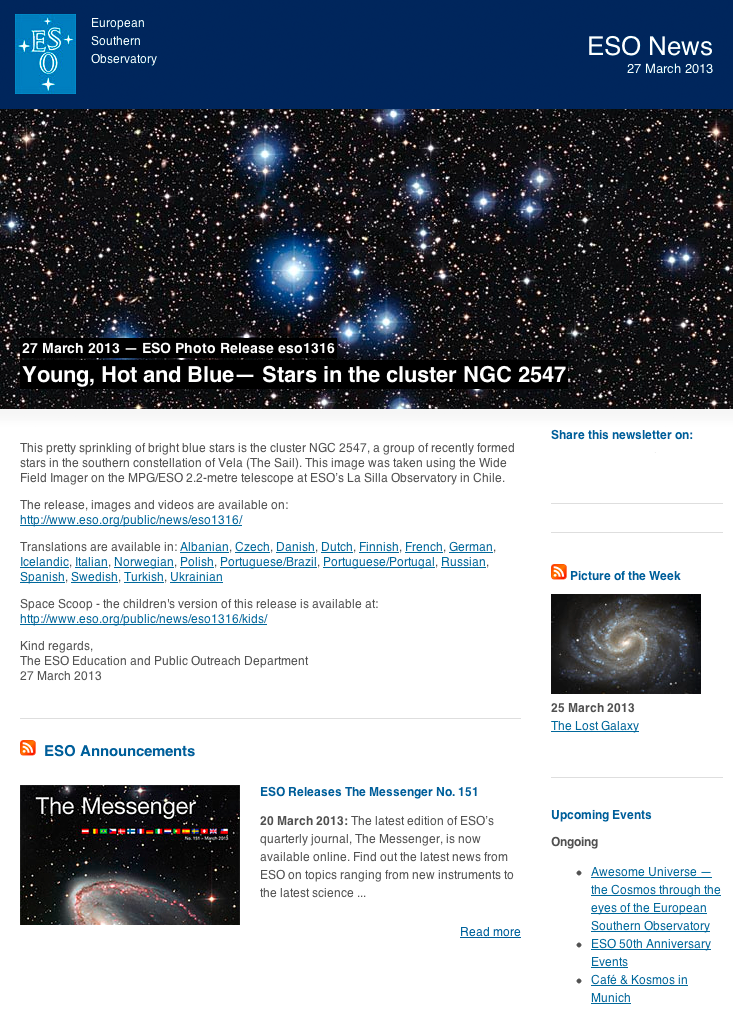

ESO News Newsletter — 27 March 2013

Screenshot of the ESO News Newsletter, 27 March 2013. Read more about the ESO Newsletters on this link.

Credit: ESO